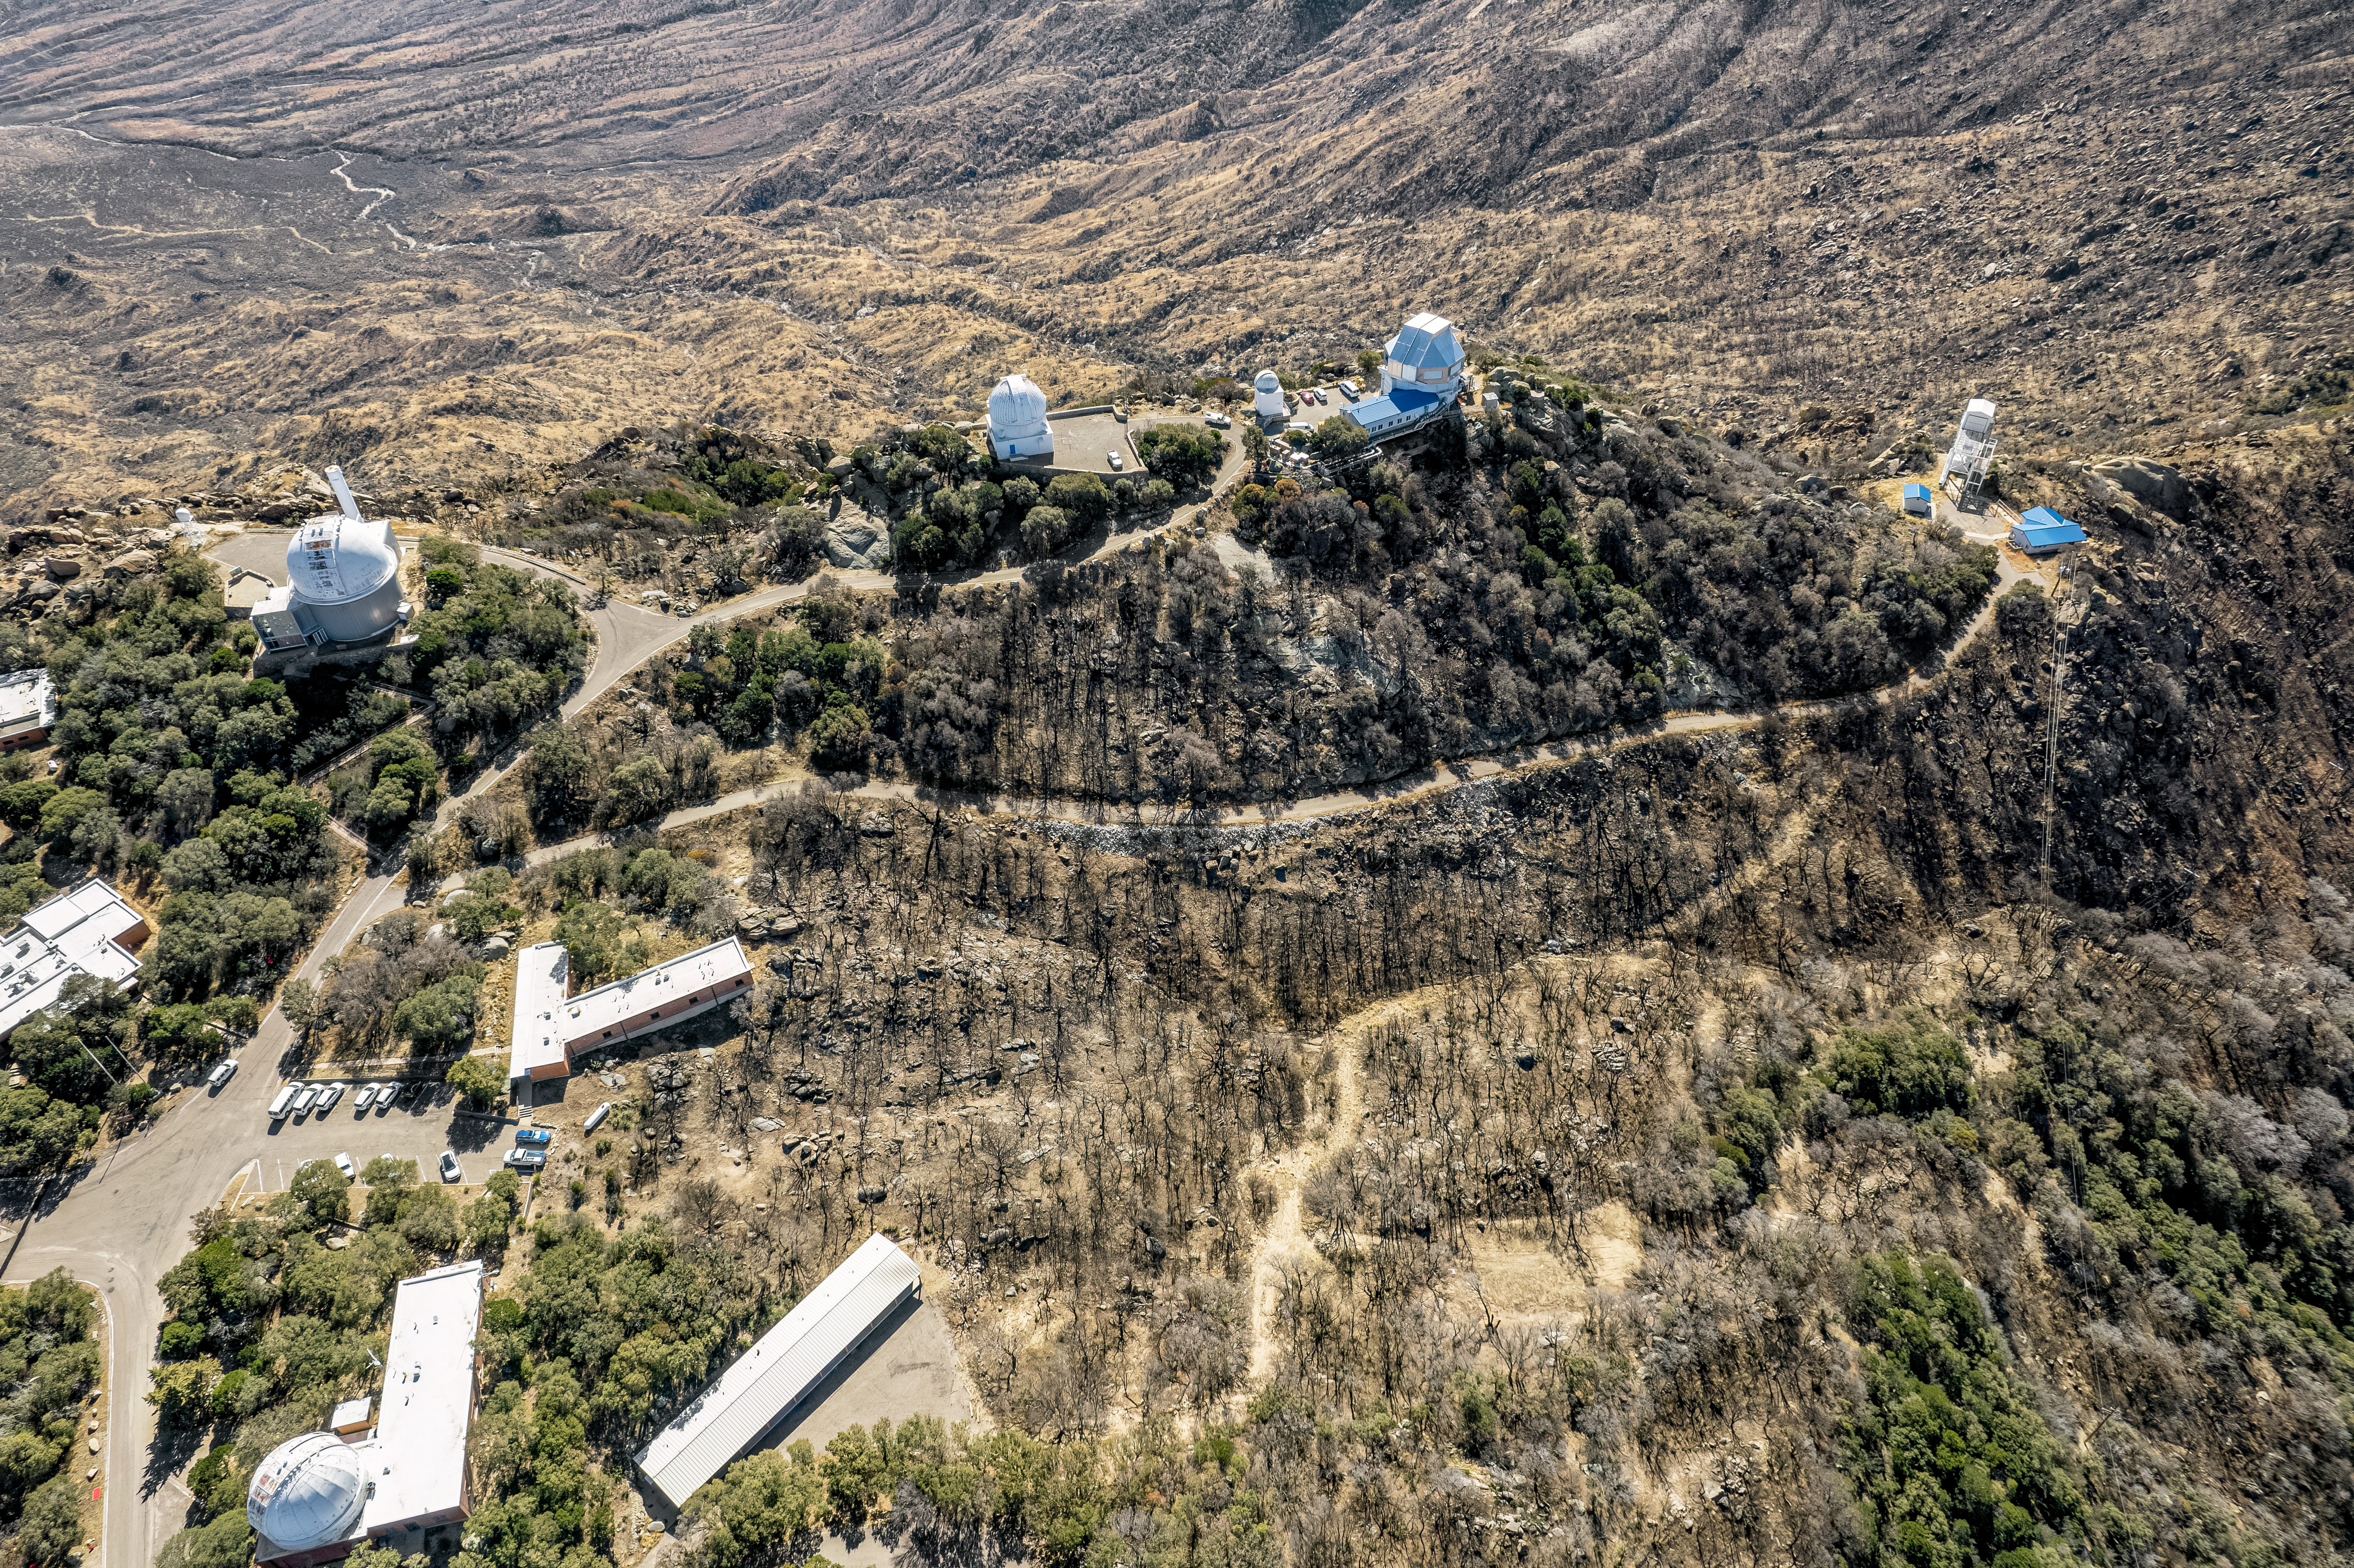

Kitt Peak National Observatory Aerial

An aerial view of Kitt Peak National Observatory (KPNO), a Program of NSF NOIRLab, showing the burn scars from the 2022 Contreras Fire.

Pictured from left to right, top to bottom: KPNO 2.1-meter Telescope, WIYN 0.9-meter Telescope, Visitor Center Levine 0.4-meter Telescope, WIYN 3.5-meter Telescope, Calypso 1.2-meter Telescope Building, Robotically Controlled Telescope, Administration Building, and dormitories.

Credit: KPNO/NOIRLab/NSF/AURA/P. Marenfeld